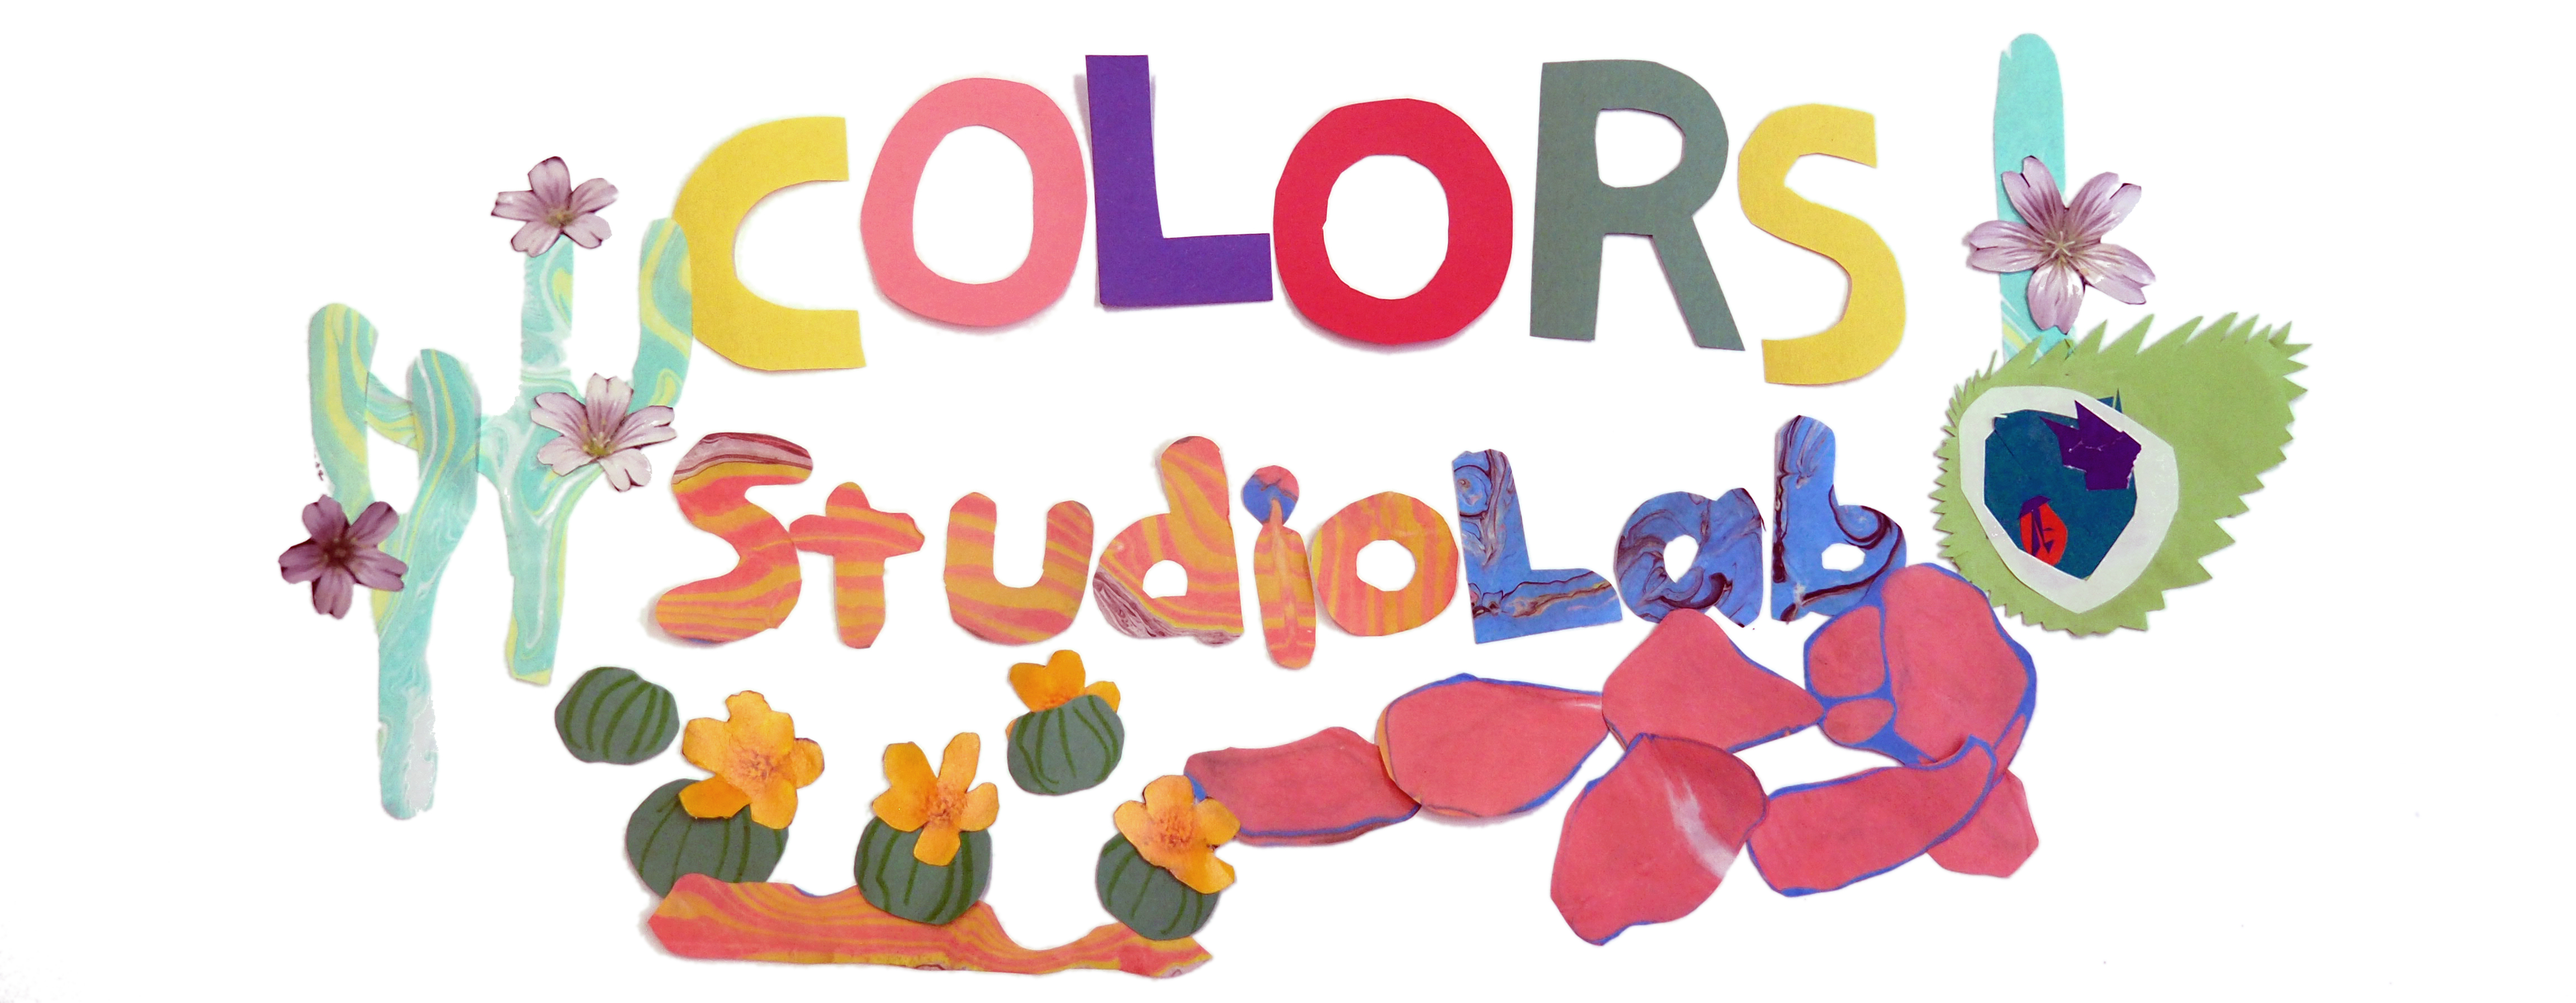

NOIRLab’s Virtual Colors StudioLab 2021

Colors StudioLab key visual

Credit: NOIRLab